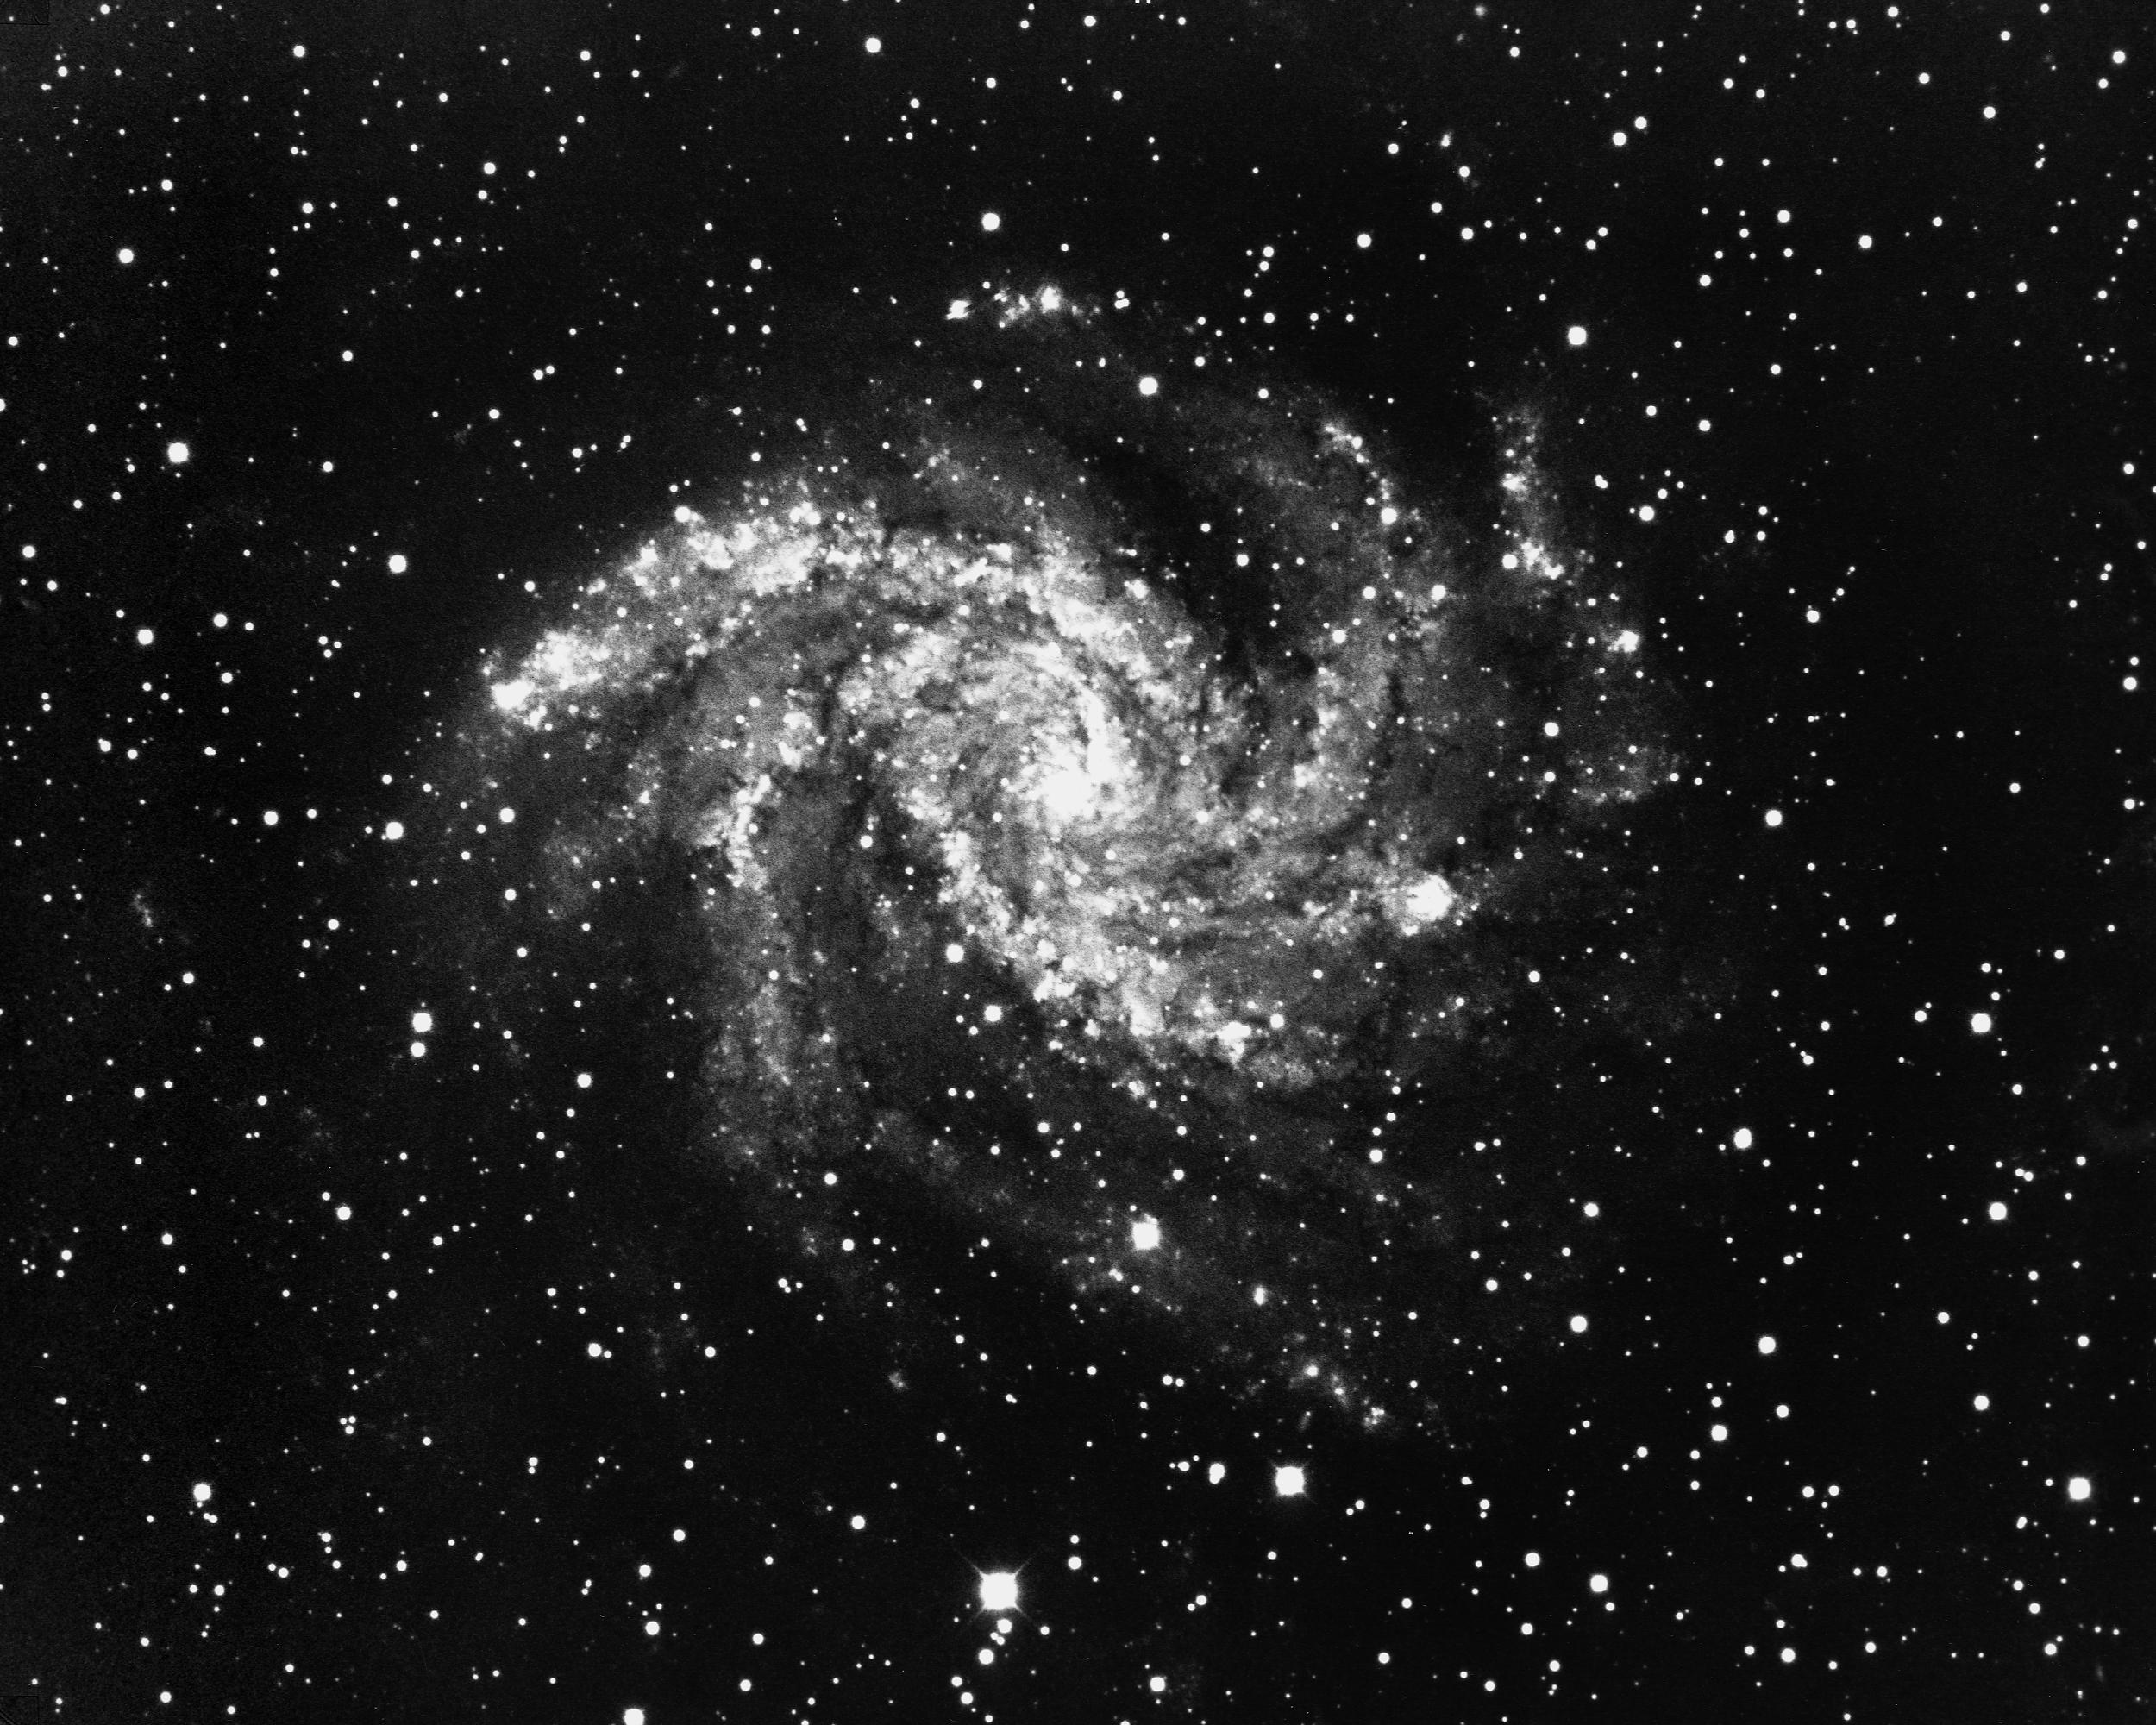

NGC 6946 in Cygnus

NGC6946 (Arp 29) is a face-on SAB(rs)cd galaxy in the constellation Cygnus. This classification refers to the presence of a small core with multiple well-defined arms (cd), with a poorly-developed bar across the middle (AB) and an inner confused ring (rs). Nearly twenty million light-years from Earth, it is over seventy thousand light-years across and more than fills this picture. At least one supernova has been observed in this galaxy. KPNO 4-meter Mayall telescope, 1975.

Credit: NOIRLab/NSF/AURA